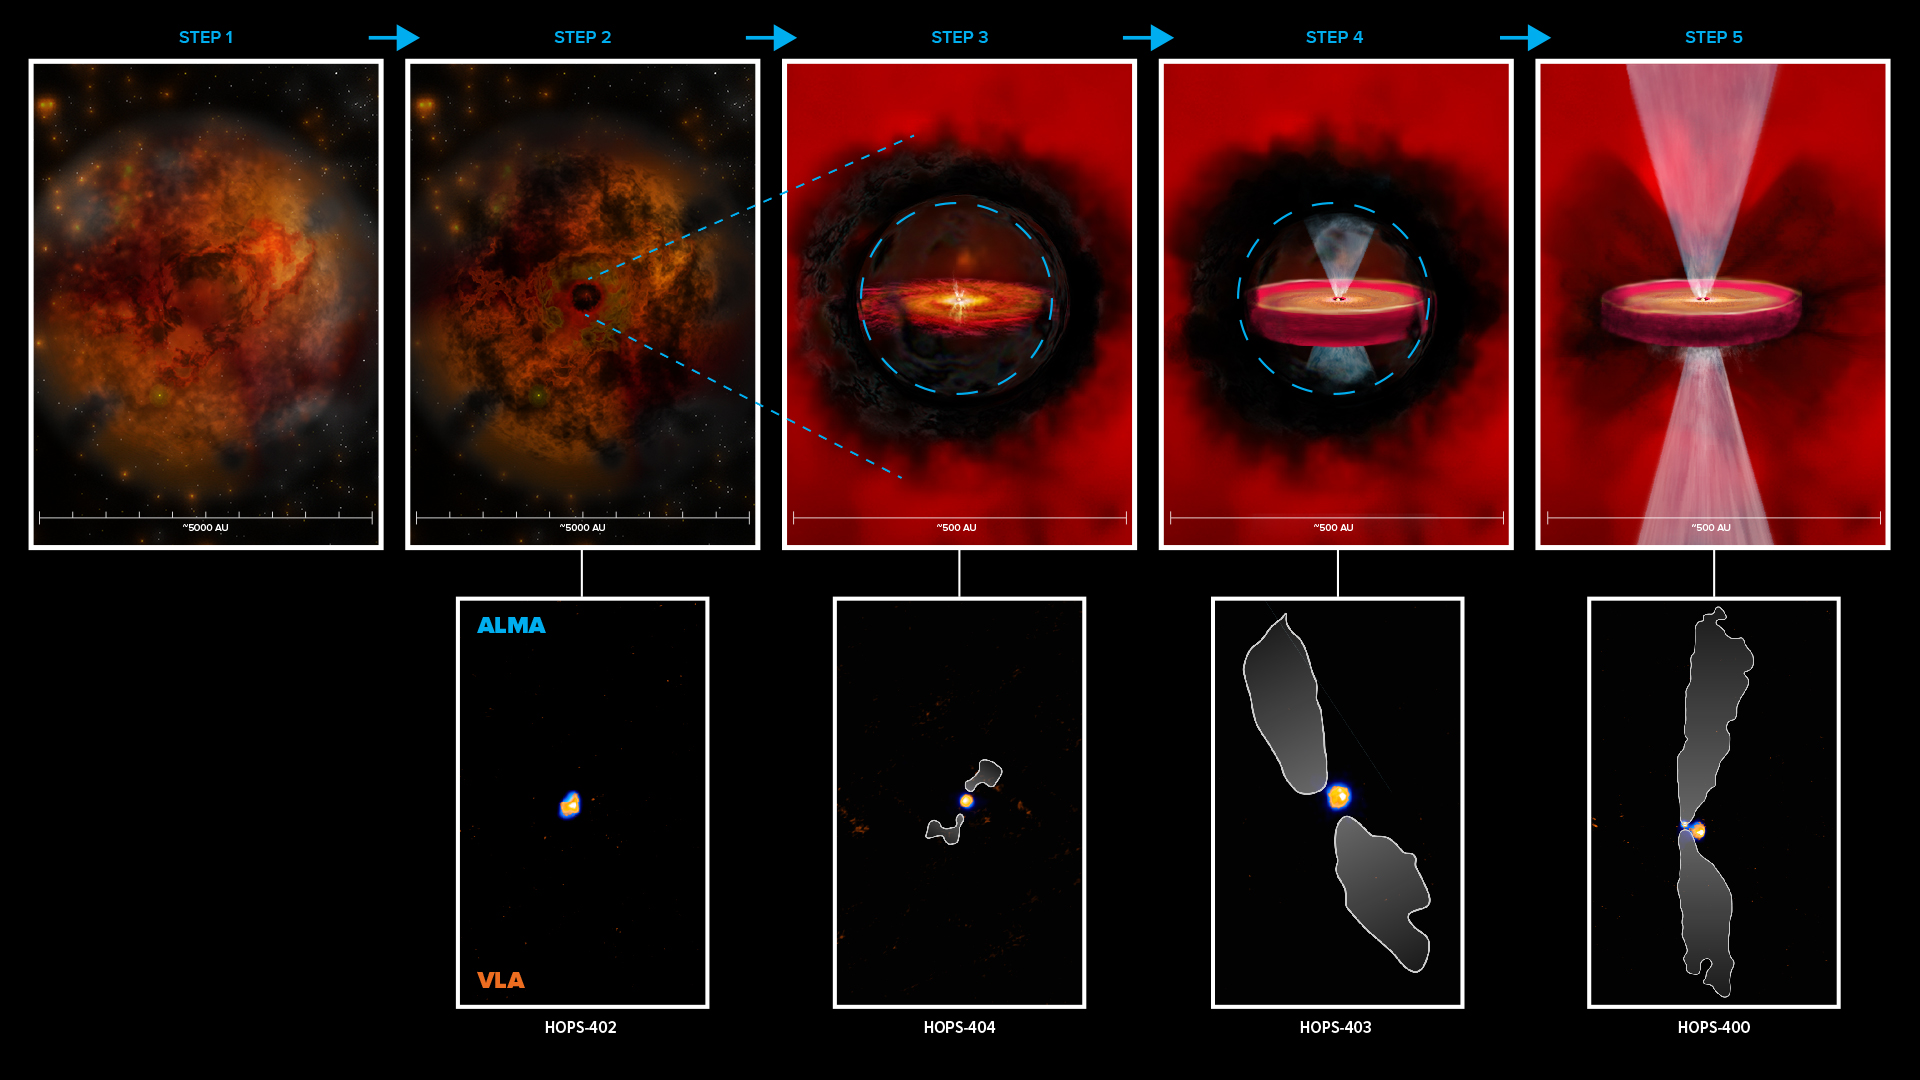

The formation of protostars

This schematic shows a proposed pathway (top row) for the formation of protostars, based on four very young protostars (bottom row) observed by VLA (orange) and ALMA (blue). Step 1 represents the collapsing fragment of gas and dust. In step 2, an opaque region starts to form in the cloud. In step 3, a hydrostatic core starts to form due to an increase in pressure and temperature, surrounded by a disk-like structure and the beginning of an outflow. Step 4 depicts the formation of a class 0 protostar inside the opaque region, that may have a rotationally supported disk and more well-defined outflows. Step 5 is a typical class 0 protostar with outflows that have broken through the envelope (making it optically visible), an actively accreting, rotationally supported disk. In the bottom row, white contours are the protostar outflows as seen with ALMA.

Credit: ALMA (ESO/NAOJ/NRAO), N. Karnath; NRAO/AUI/NSF, B. Saxton and S. Dagnello